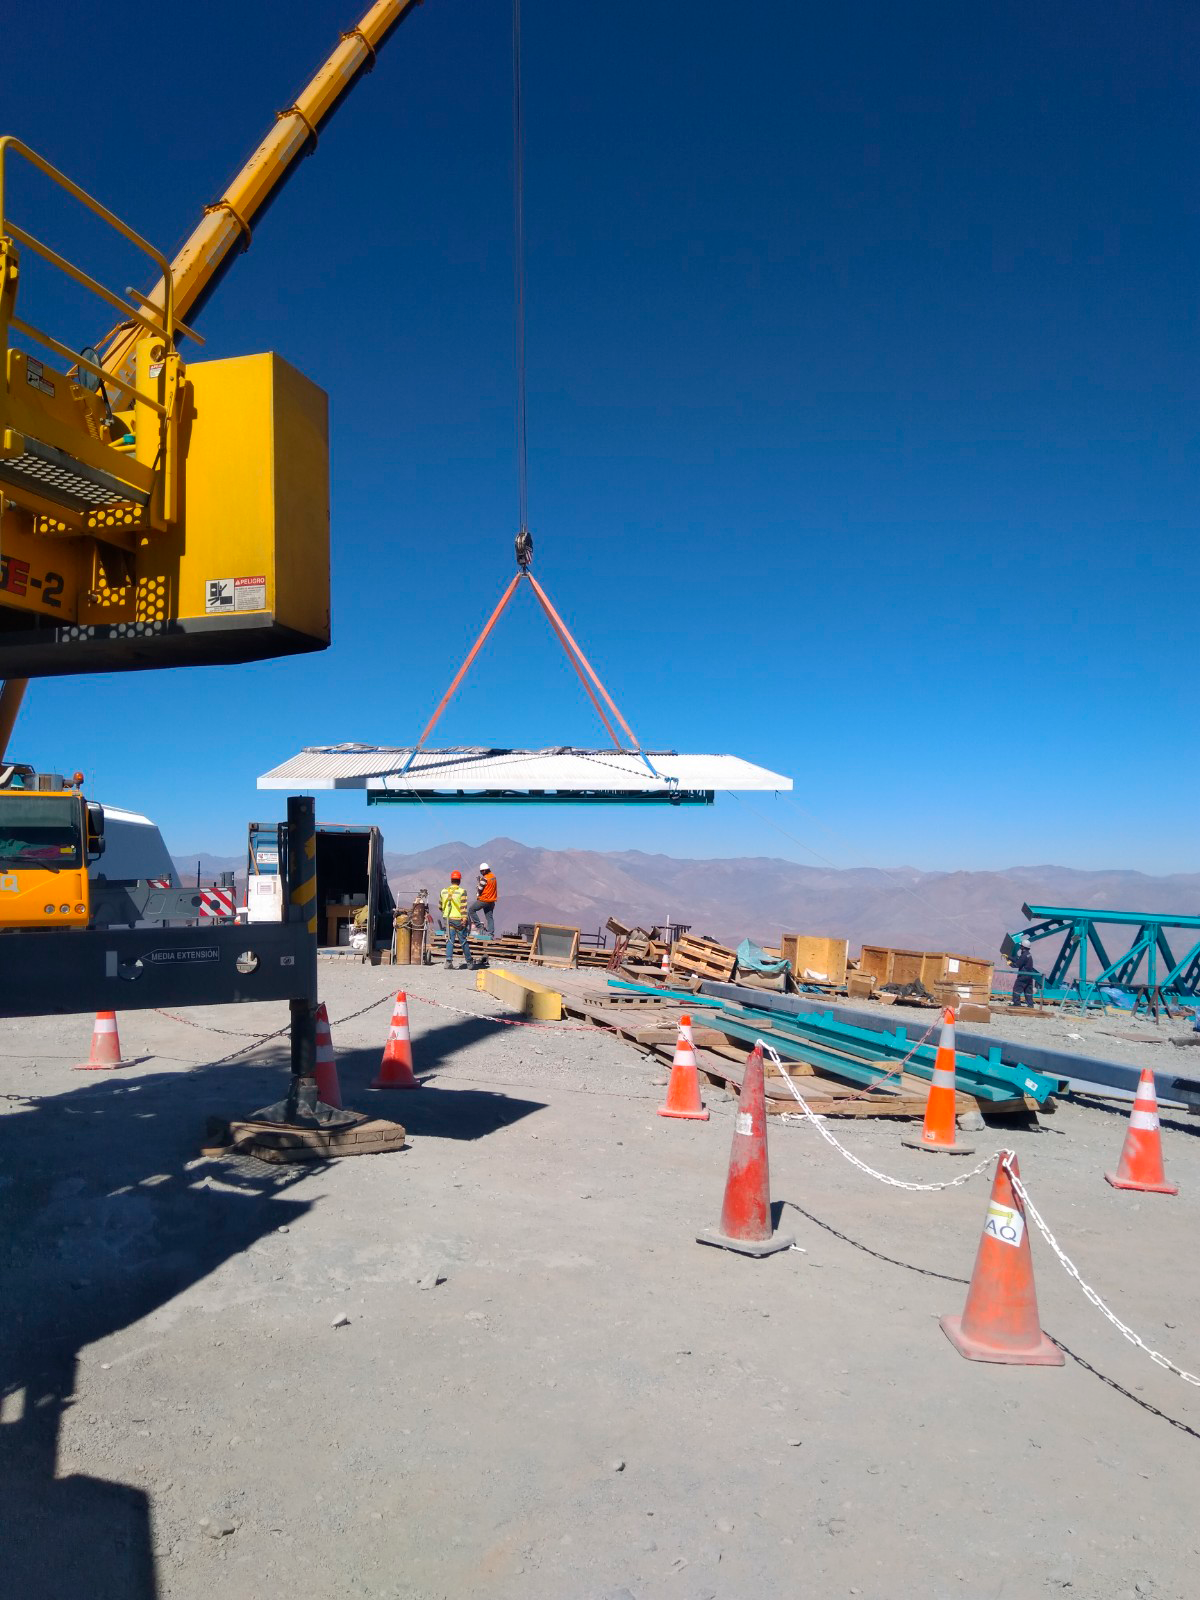

Dome Installation

Installation of the LSST Dome continues with the addition of temporary scaffolding that will allow workers to safely access the dome structure as they are building it.

Credit: Rubin Observatory/NSF/AURA